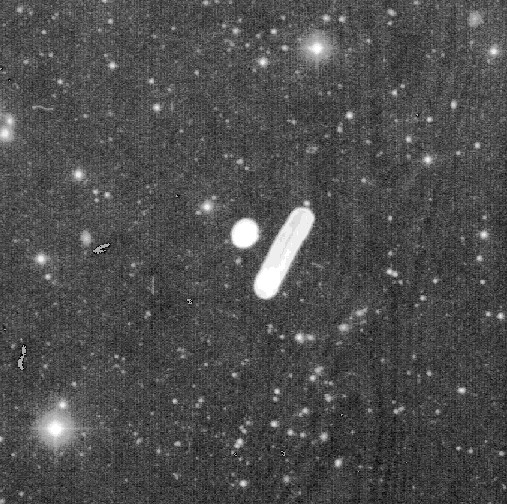

An asteroid with a tail?

Discovery image of P/1997 T3, obtained on October 1, 1997, with the 1-metre ESO Schmidt telescope at the La Silla observatory in the Chilean Atacama desert. The object is seen as a small straight and sharp "asteroidal trail" (in 4 o`clock orientation) on the lower right side of the strong white line in the middle of the field, directly opposite the white dot (these marks were placed in order to mark the position of the new object on the film).

Credit: ESO